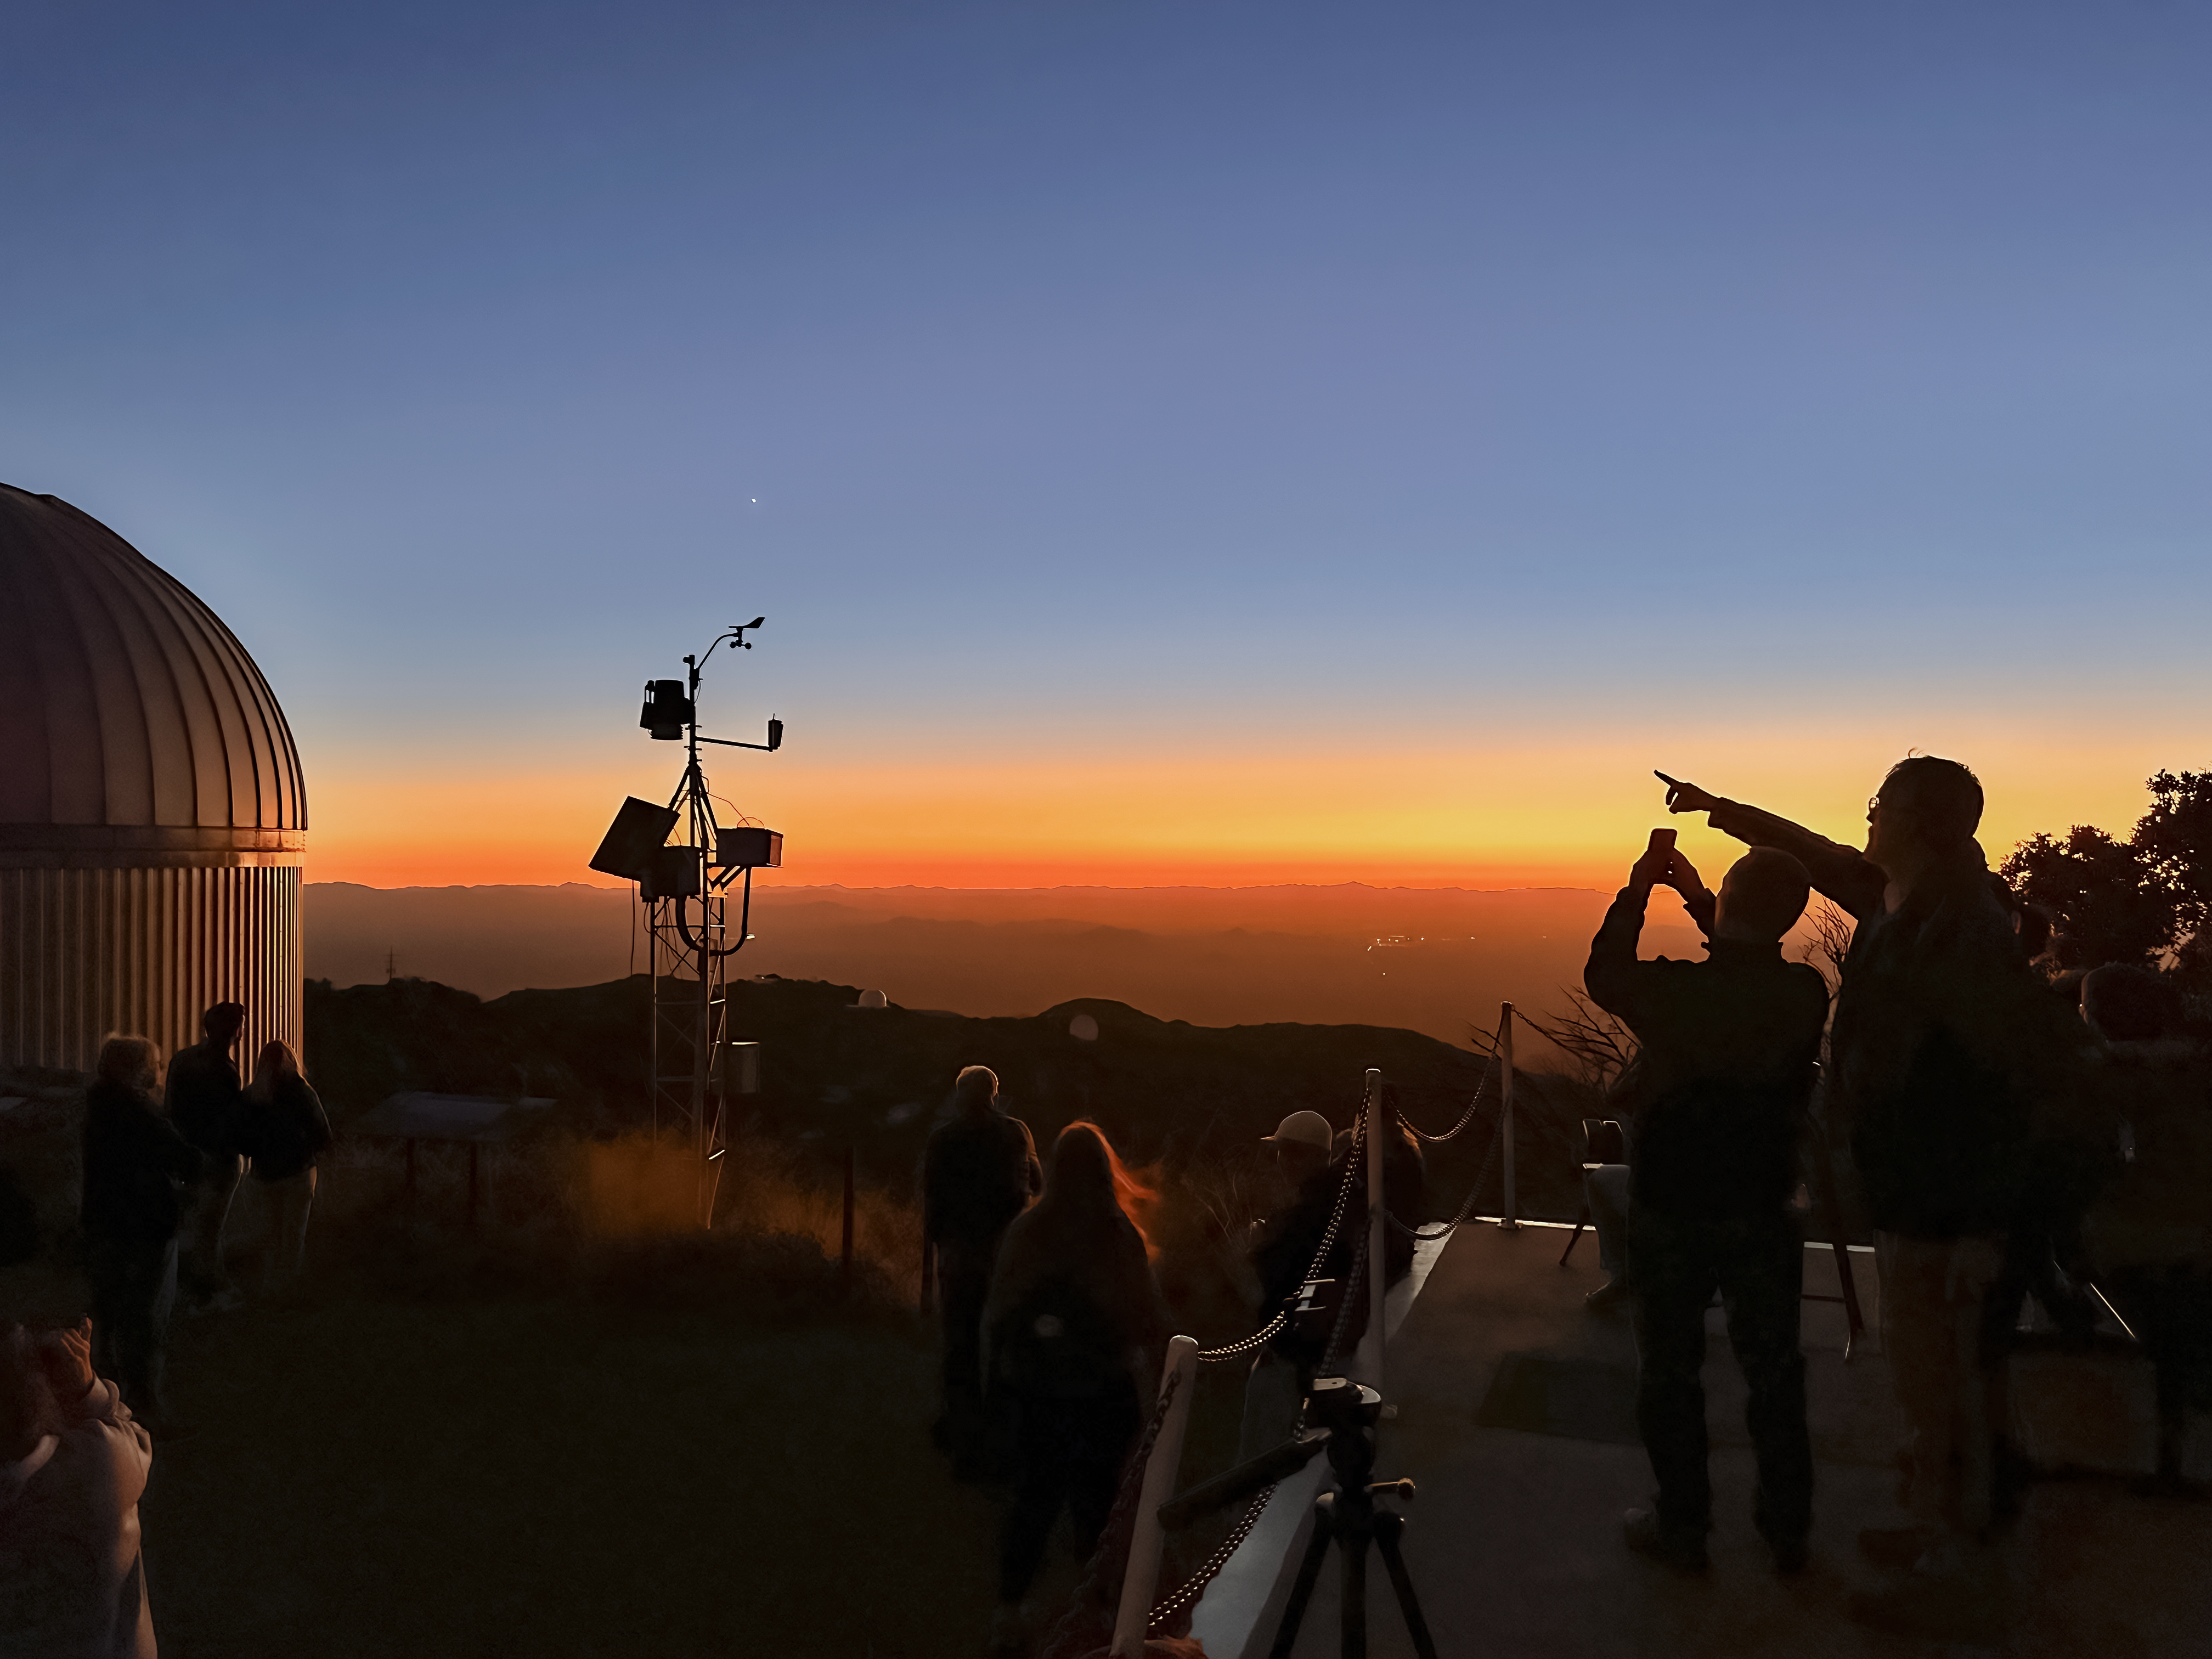

Kitt Peak Evening Sky

Visitors to Kitt Peak National Observatory enjoy the evening sky.

Credit: KPNO/NOIRLab/NSF/AURA/J. Lockridge